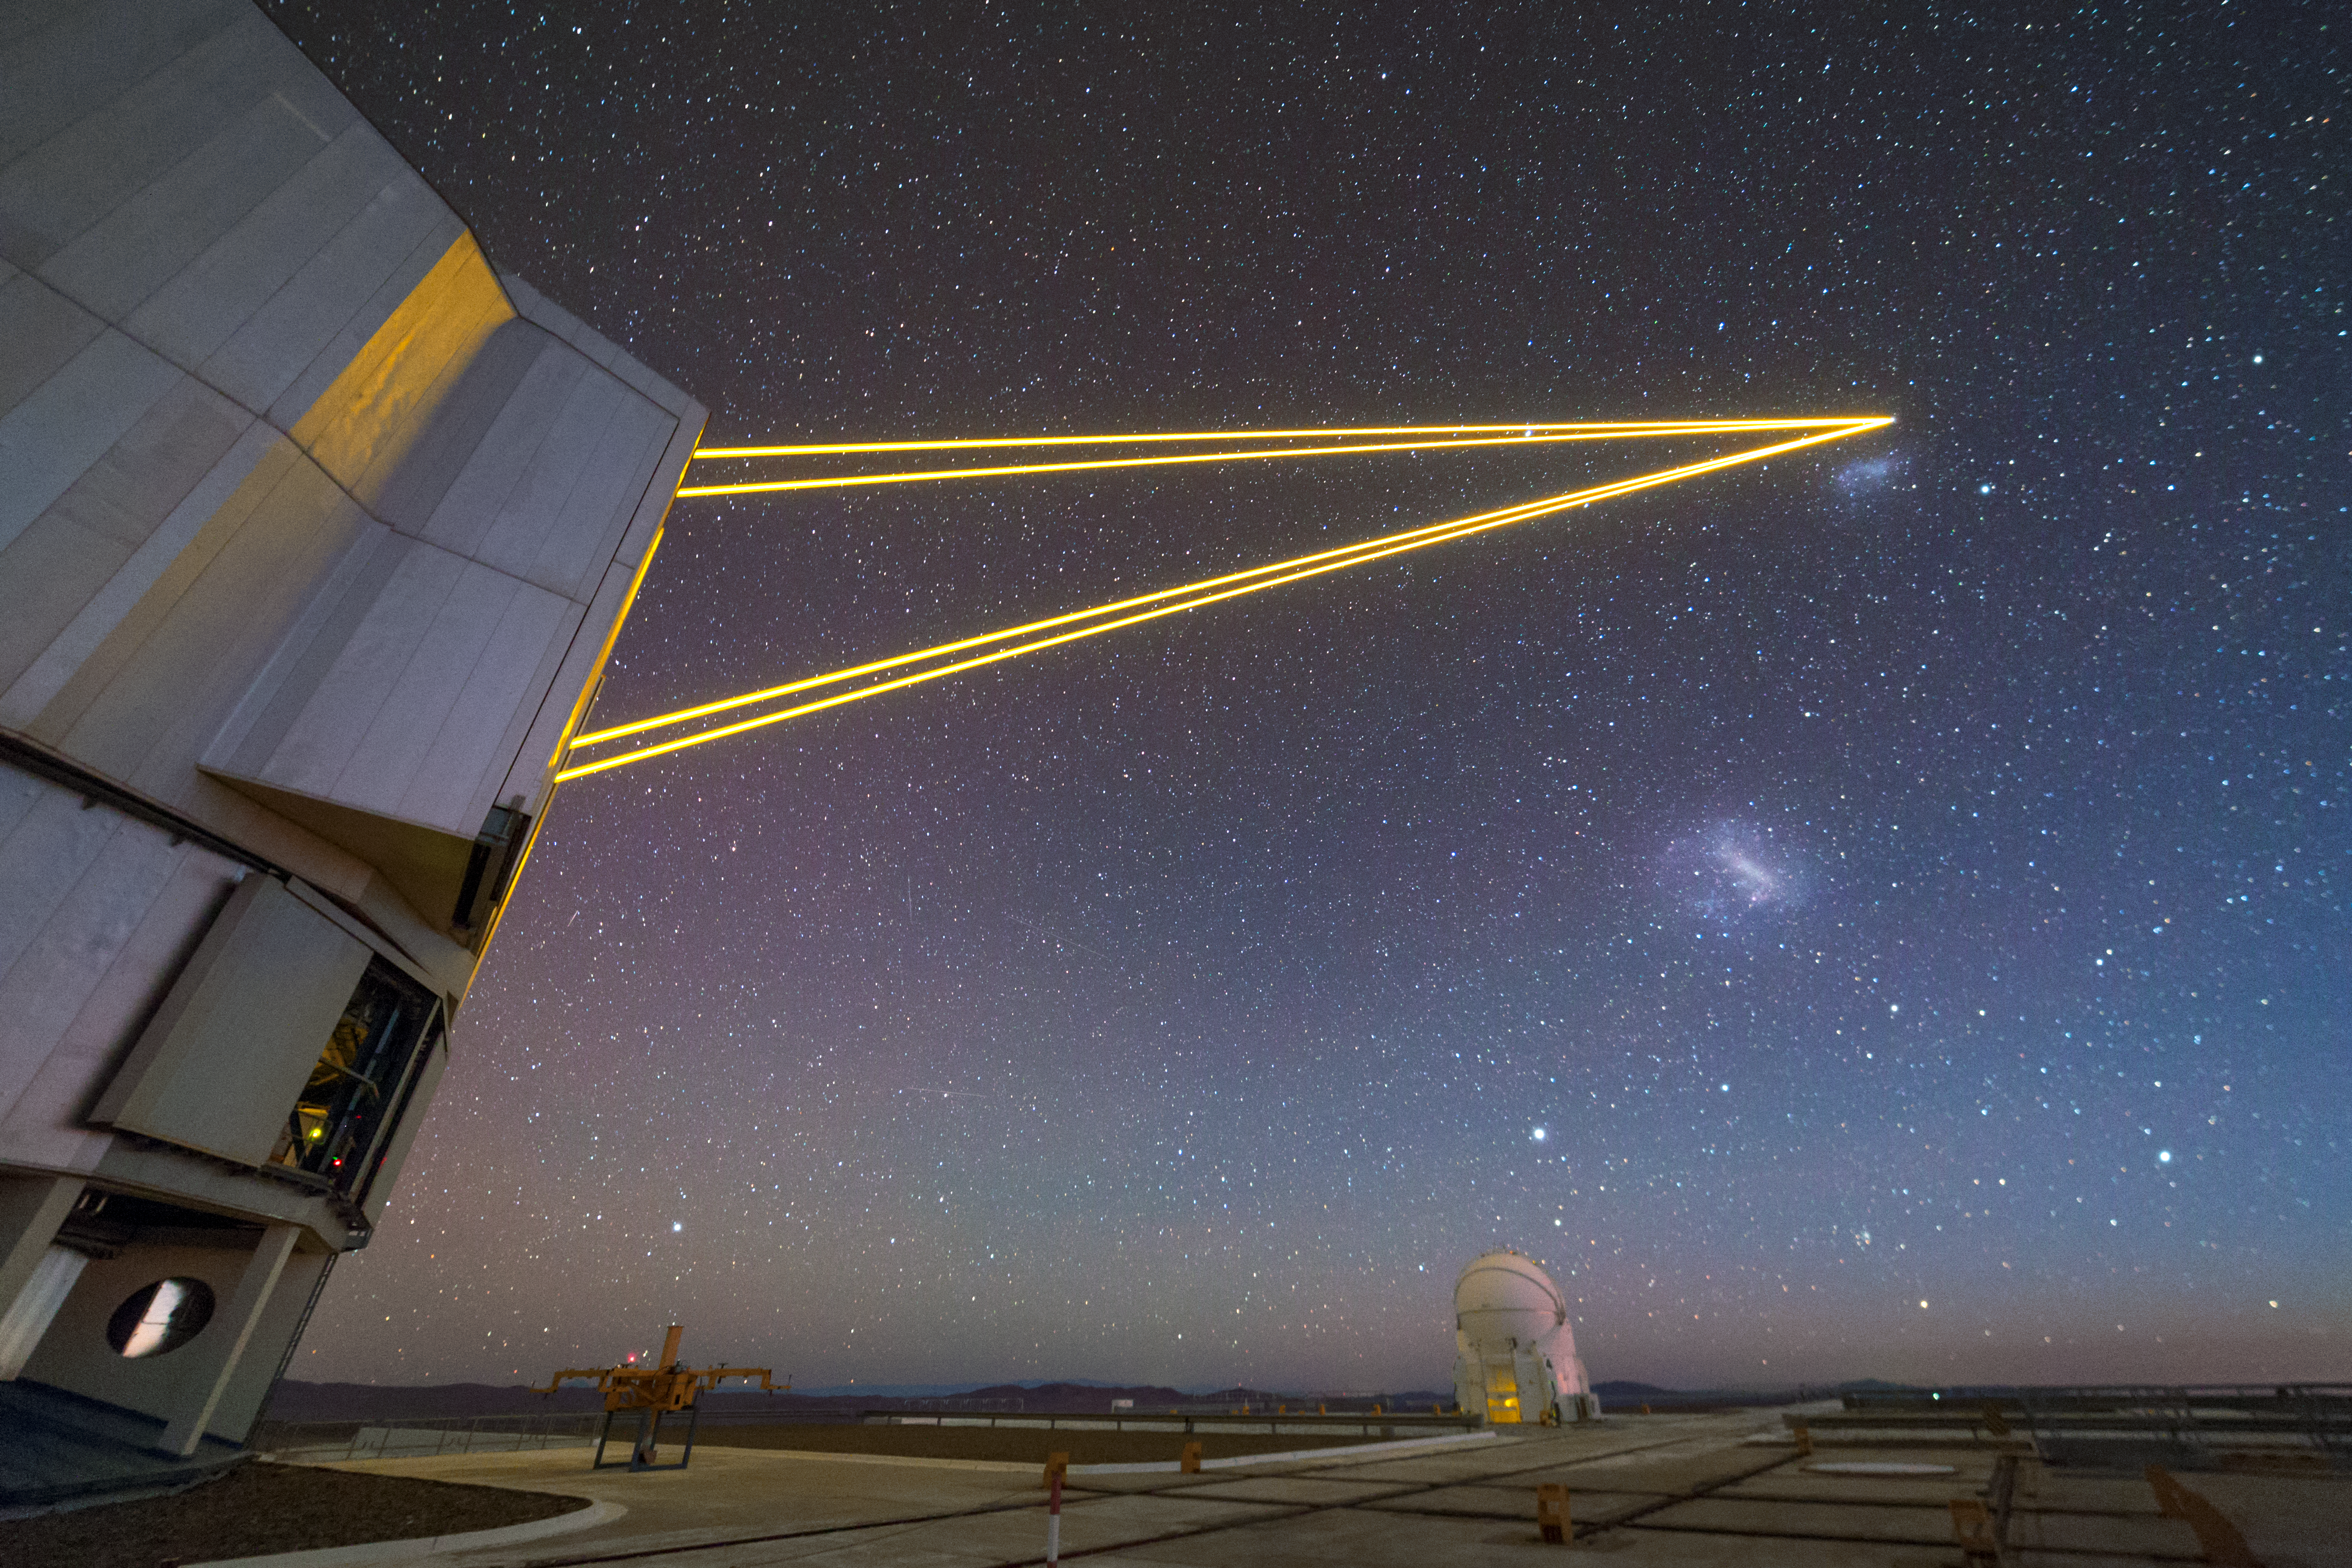

A very large guide star

Four lasers beam out from one of the Unit Telescopes of ESO's Very Large Telescope (VLT), guiding your eyes to the Small and Large Magellanic Clouds beneath them.

The Four Laser Guide Star Facility (4LGSF) shines four 22-watt laser beams into the sky to create artificial guide stars by making sodium atoms in the upper atmosphere glow so that they look just like real stars. The artificial stars allow the adaptive optics systems to compensate for the blurring caused by the Earth’s atmosphere and so that the telescope can create sharp images.

Credit: ESO/P. Horálek